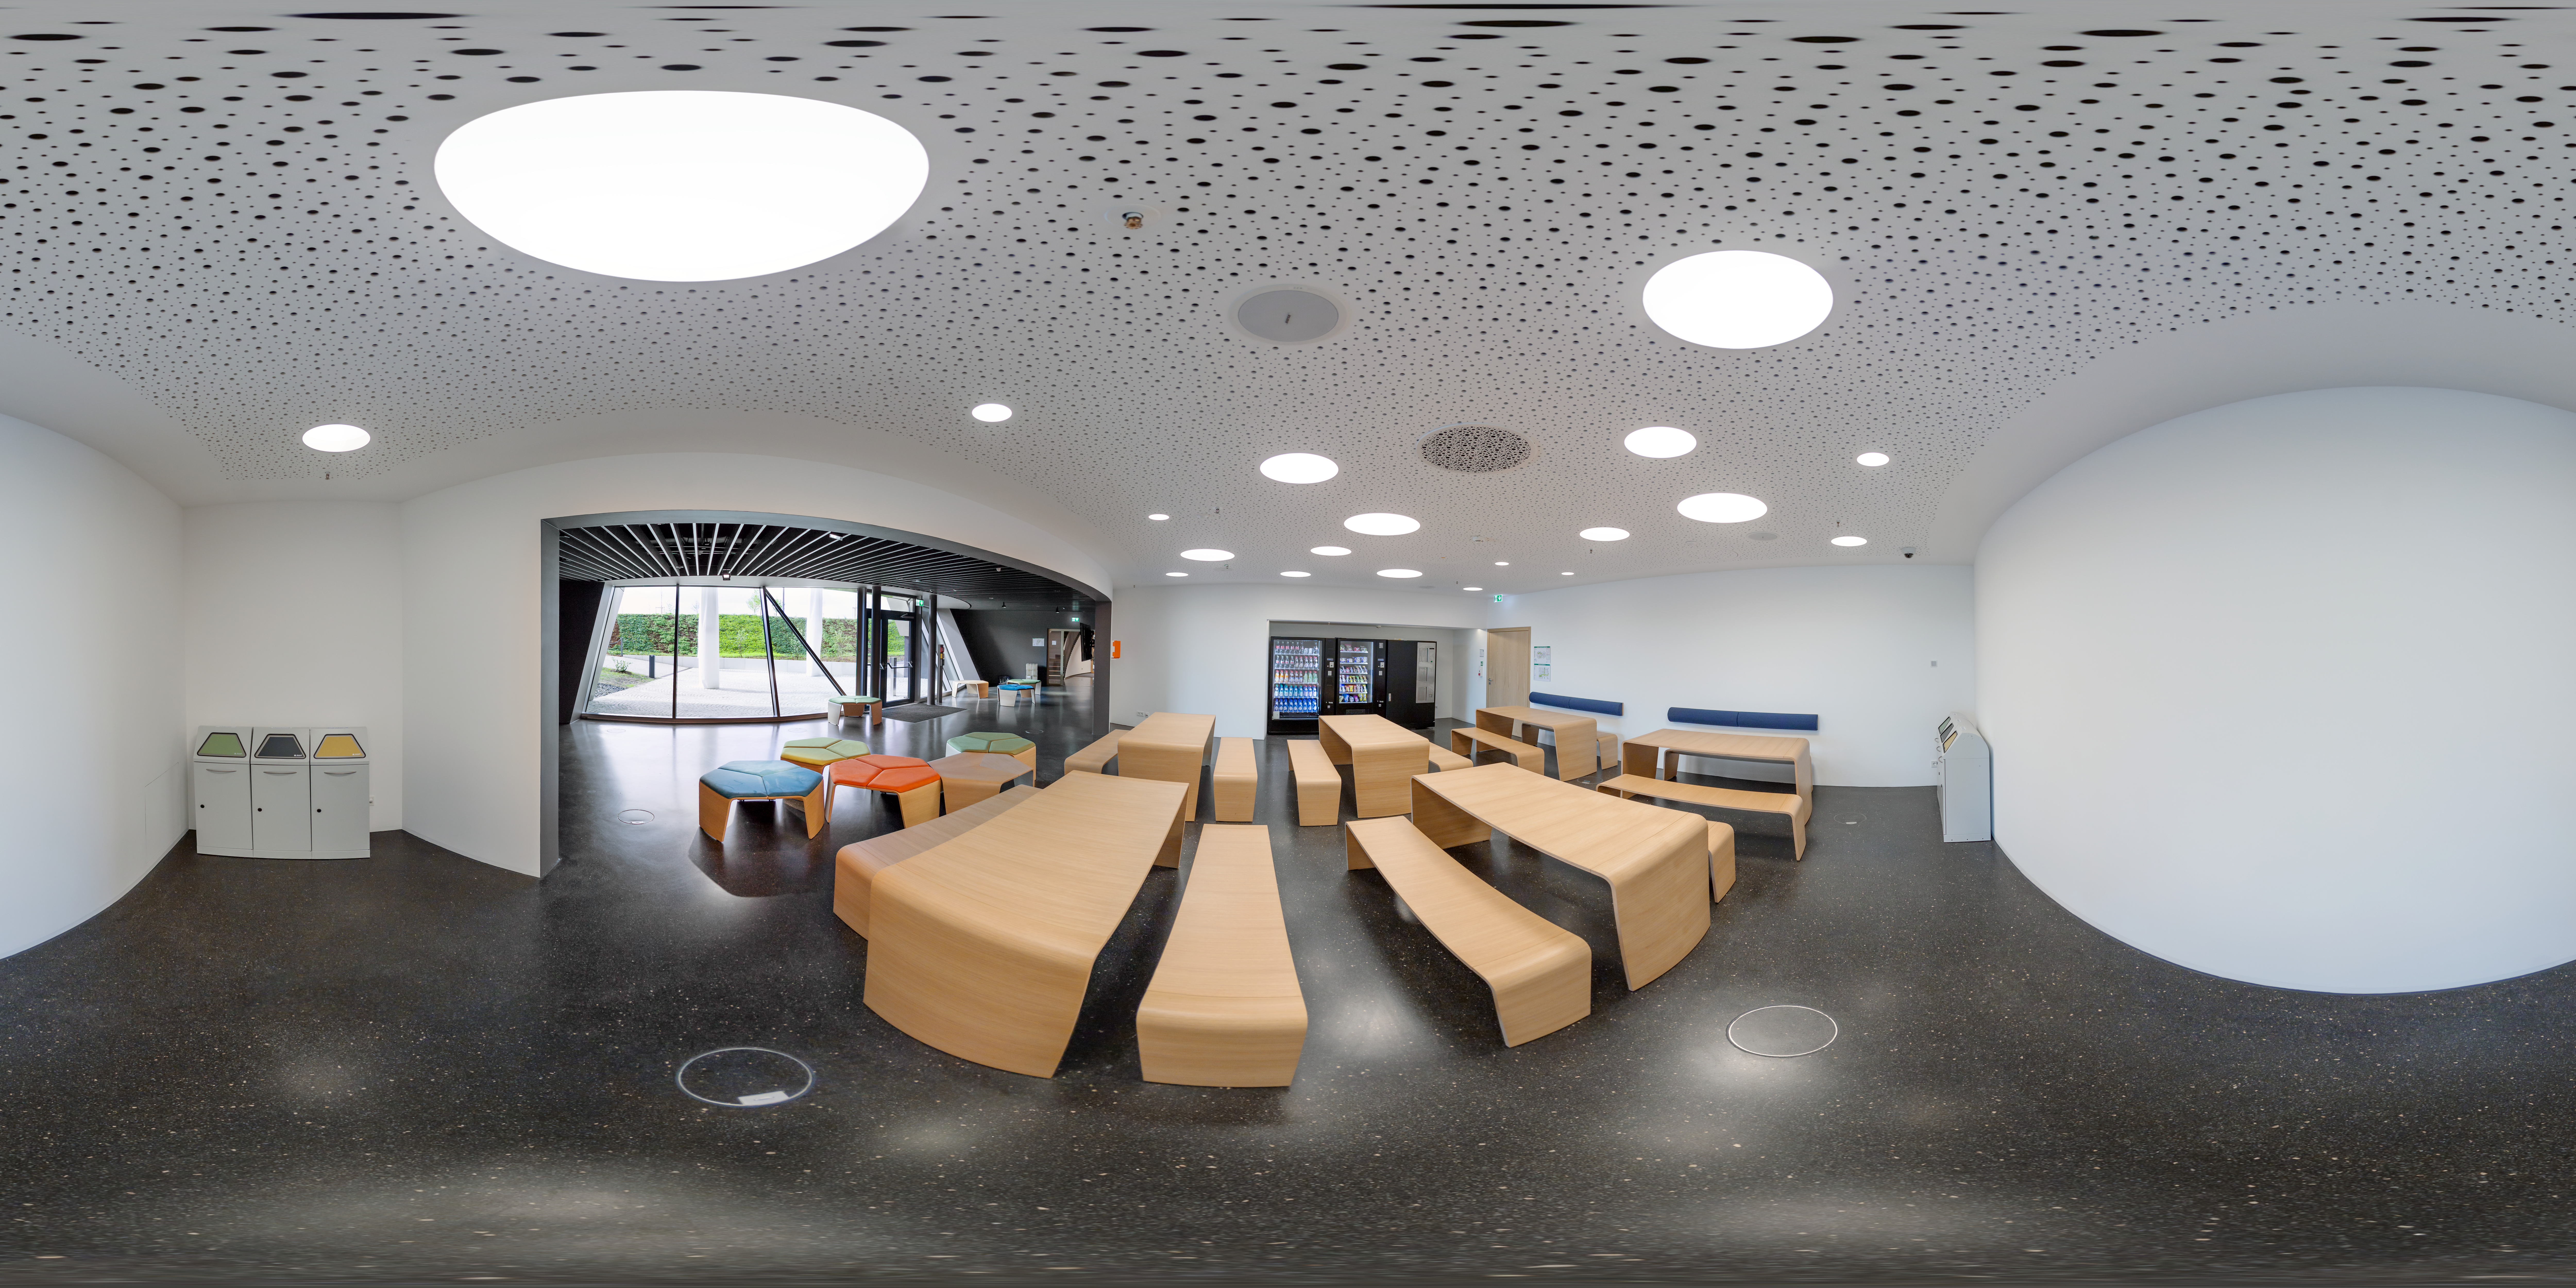

Picnic room

This image shows the picnic area of the ESO Supernova, where visitors can take a break from exploring our captivating astronomical exhibition. Visitors can enjoy snacks and cold drinks served from vending machines, as well relax on the the adjacent sun terrace.

Visitors are also very welcome to use the area to consume food and drink brought from home.

Credit: ESO/P. Horálek